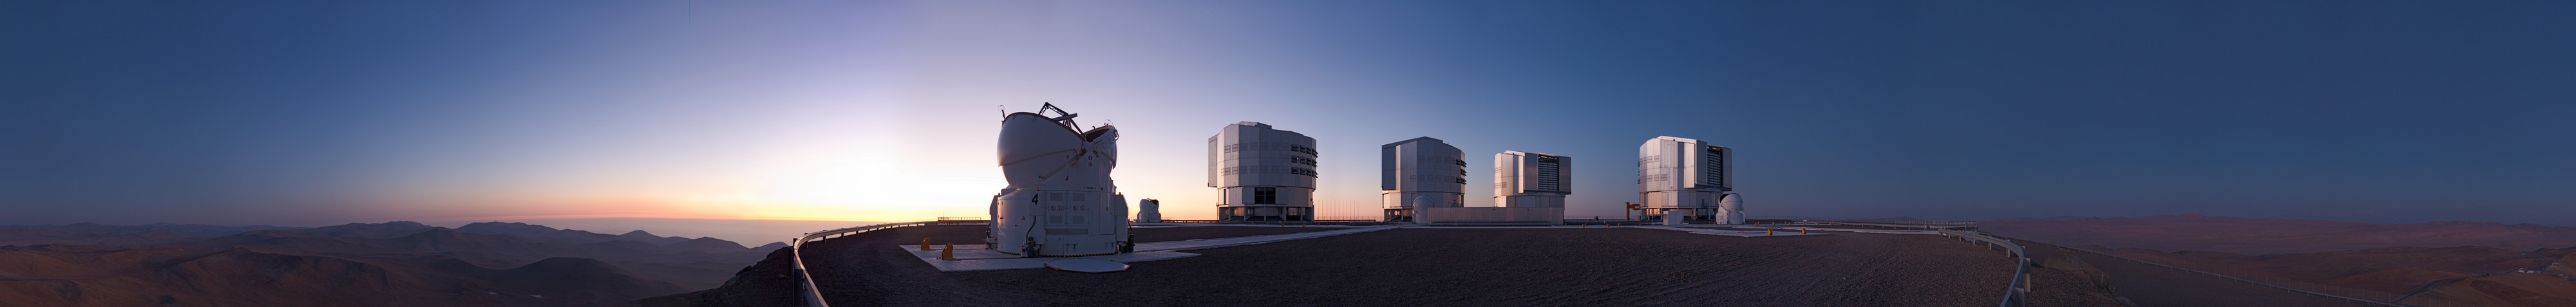

Night comes to Paranal

Imagine that you have just watched a beautiful sunset from the top of Cerro Paranal. As the Atacama Desert silently fades into the night, ESO’s Very Large Telescope (VLT) opens its powerful eyes on the Universe. With this spectacular 360-degree panorama, you can imagine the view that you would have if you were standing there, near the southern edge of the VLT’s platform.

In the foreground, the fourth of the VLT’s Auxiliary Telescopes (AT4) is opening. To its left, the Sun has already set over the Pacific Ocean — covered by clouds below the altitude of Paranal, as usual. Across the rest of the platform, the other three Auxiliary Telescopes are seen in front of the large buildings of the four 8.2-metre Unit Telescopes. Finally, the Residencia and other basecamp facilities are also visible a little distance away, near the right-hand edge of the picture.

As the night begins, imagine that you are immersed in a deep silence, barely interrupted by the wind or by the smooth movement of these giant machines. It is hard to believe that intense activity is going on in the VLT Control Building, located on the slope of the mountain just below the level of the platform, in the direction of the setting Sun. There, astronomers and telescope operators are starting the first observations of the night.

Credit: ESO